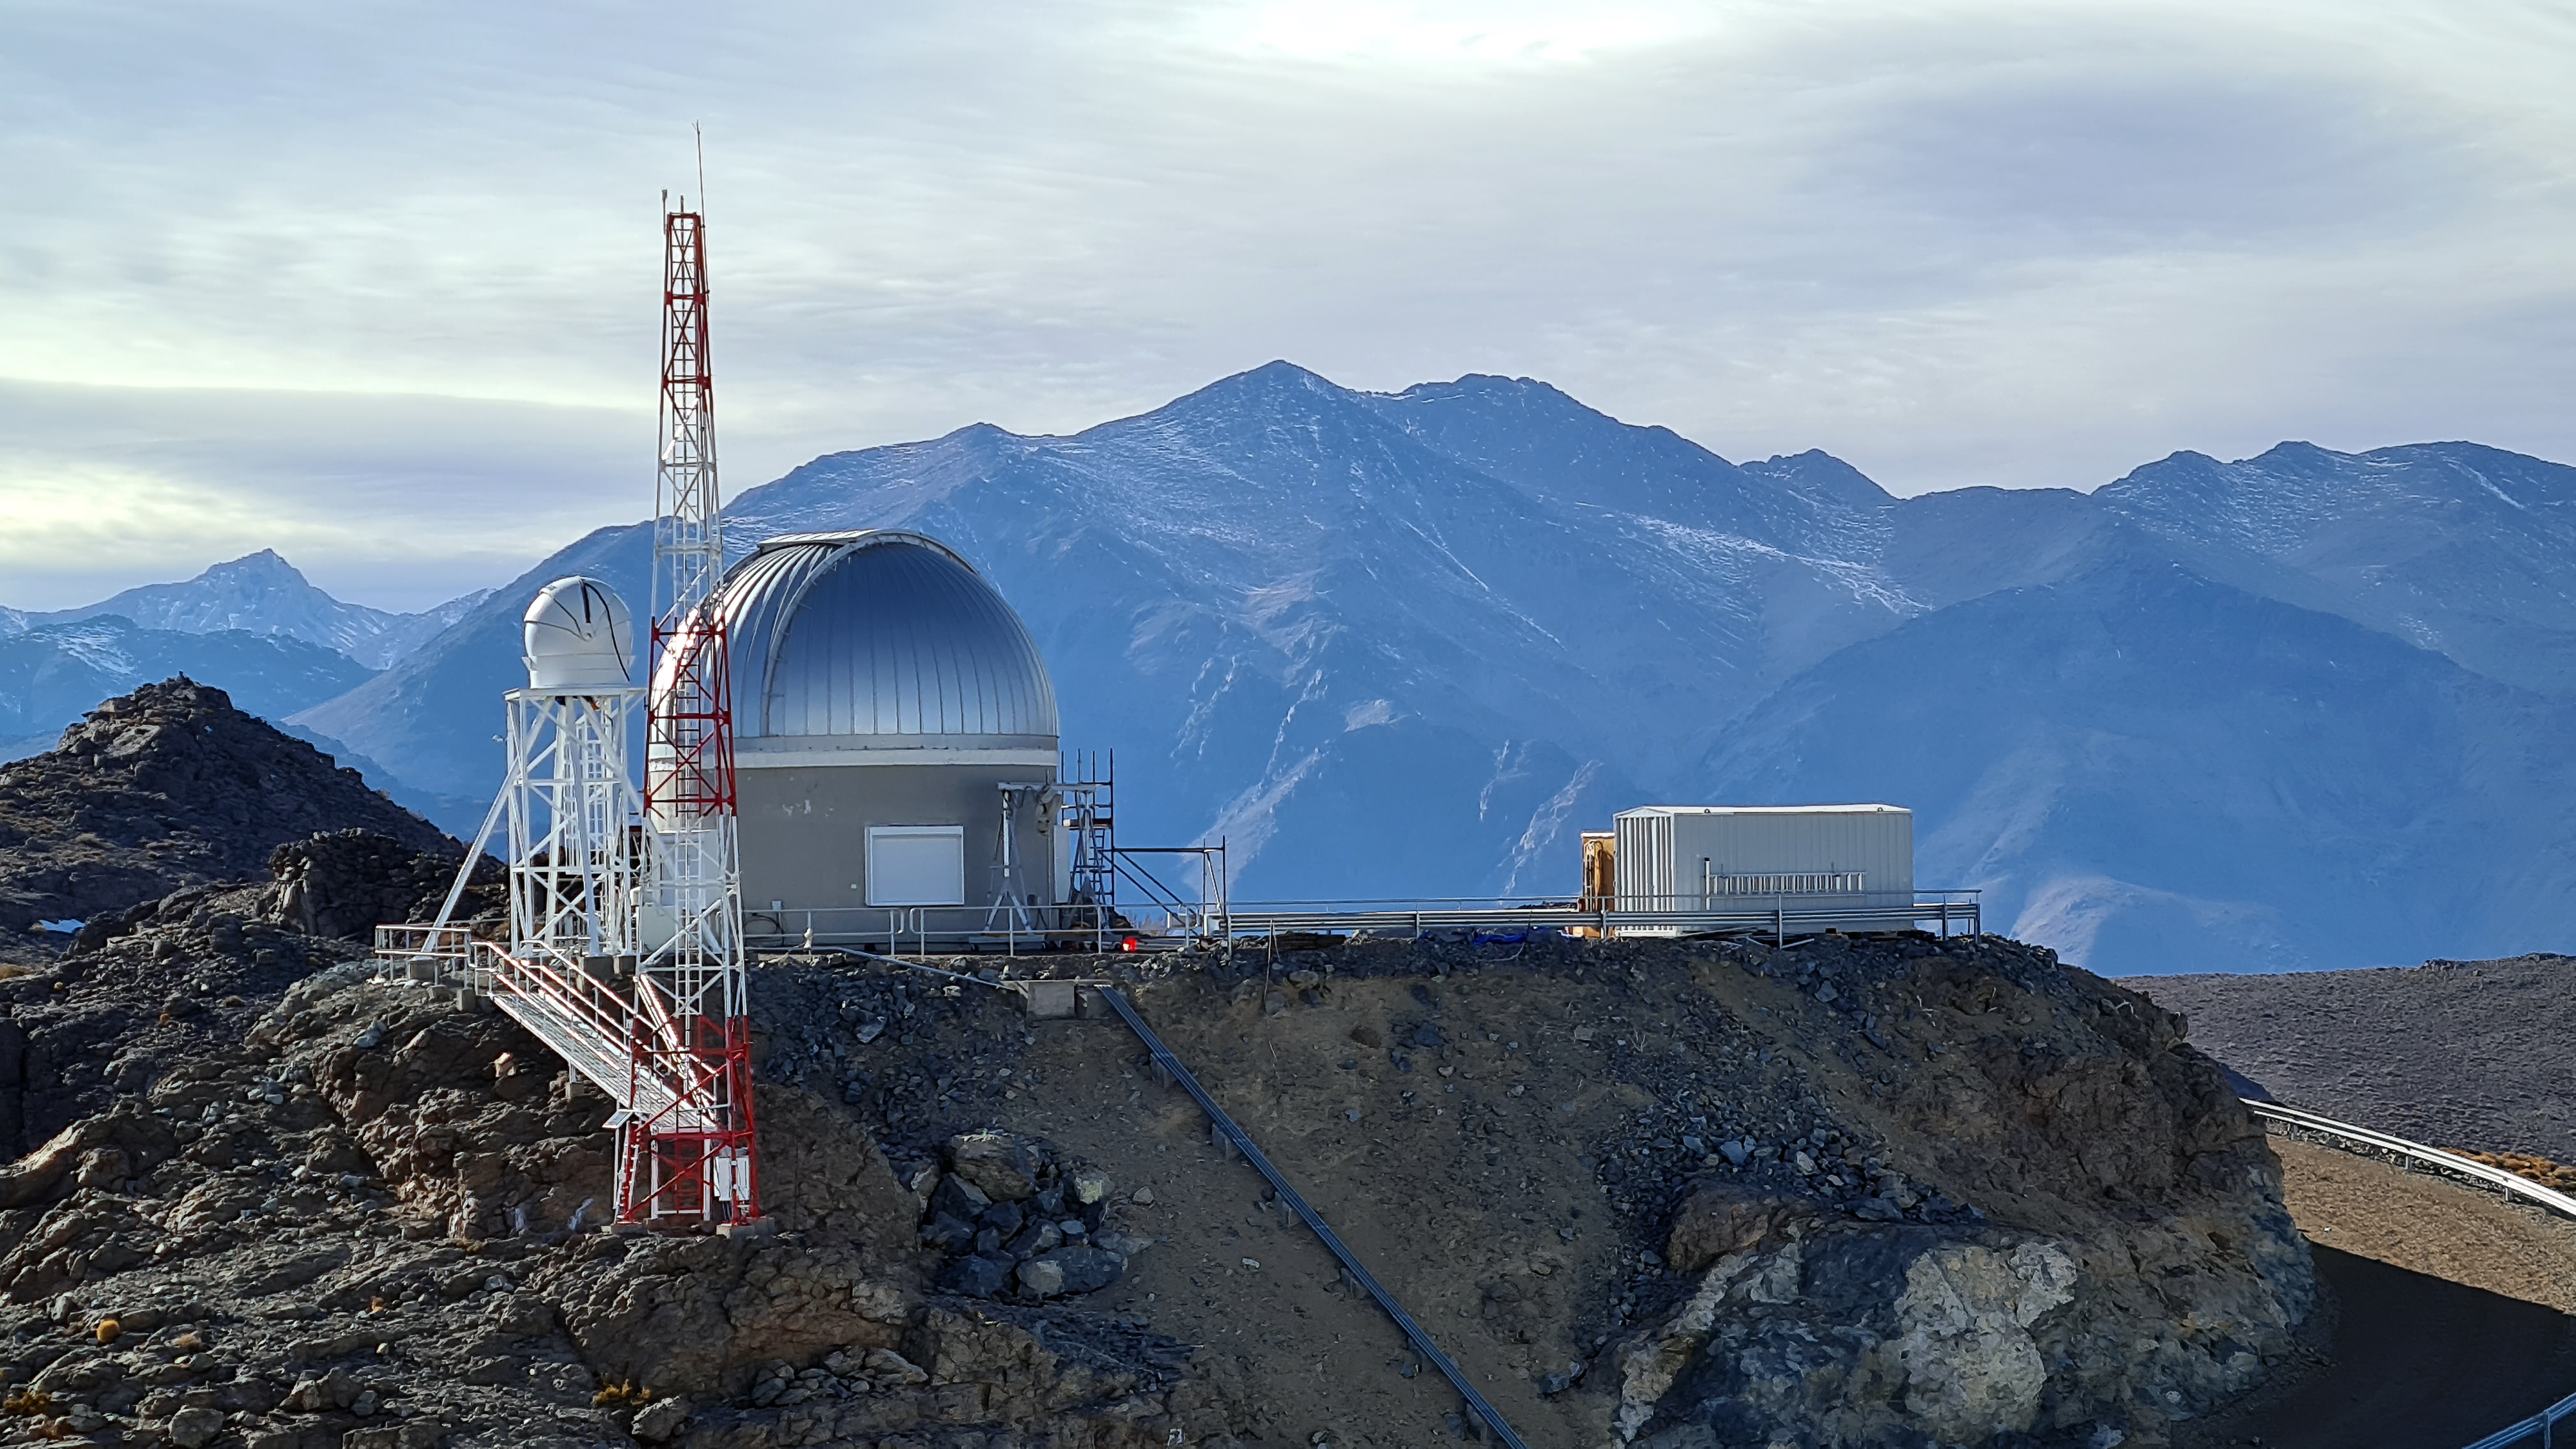

Rubin Auxiliary Telescope 28 Aug. 2020

An inspection of the summit facility and equipment was performed on 28 August 2020, after some bad weather moved through the area. In general, the facilities including TMA, Dome, Power, Water lines, Casino (cafeteria), Warehouse, (M1M3), etc, are in good condition.

Credit: Rubin Obs/NSF/AURA